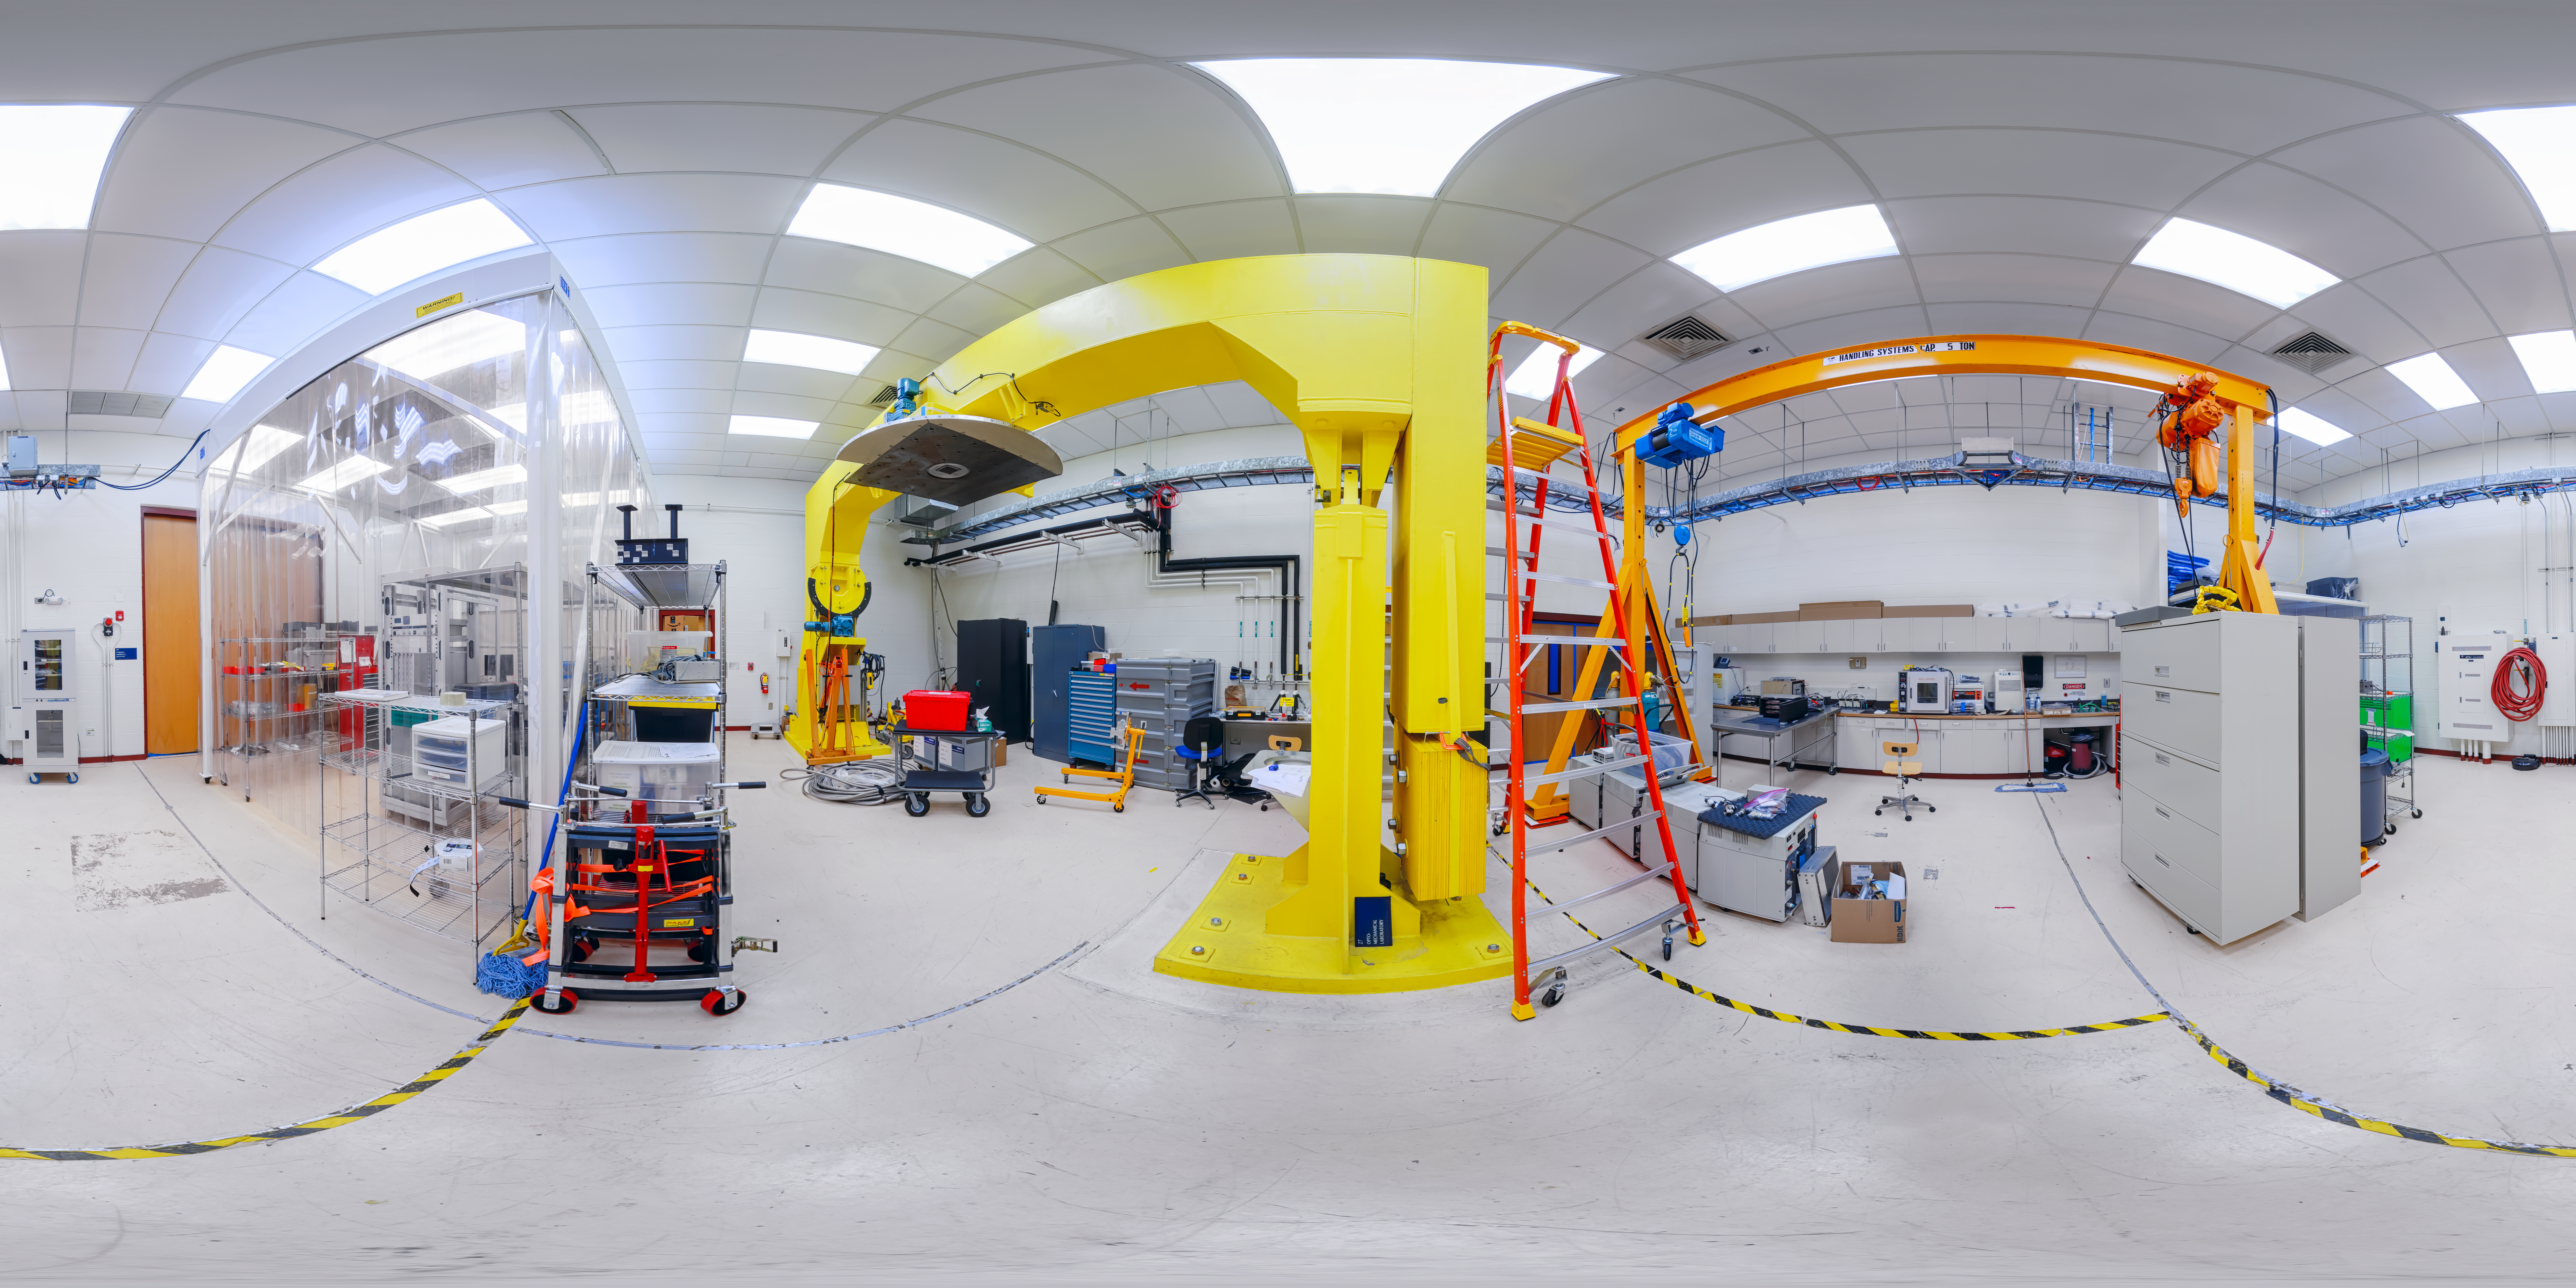

Hilo Base Instrument Lab 360 Panorama

A 360 panorama of the instrument lab at Gemini North Hilo Base Facility in Hilo, Hawai‘i.

Credit: International Gemini Observatory/NOIRLab/NSF/AURA/ P. Horálek